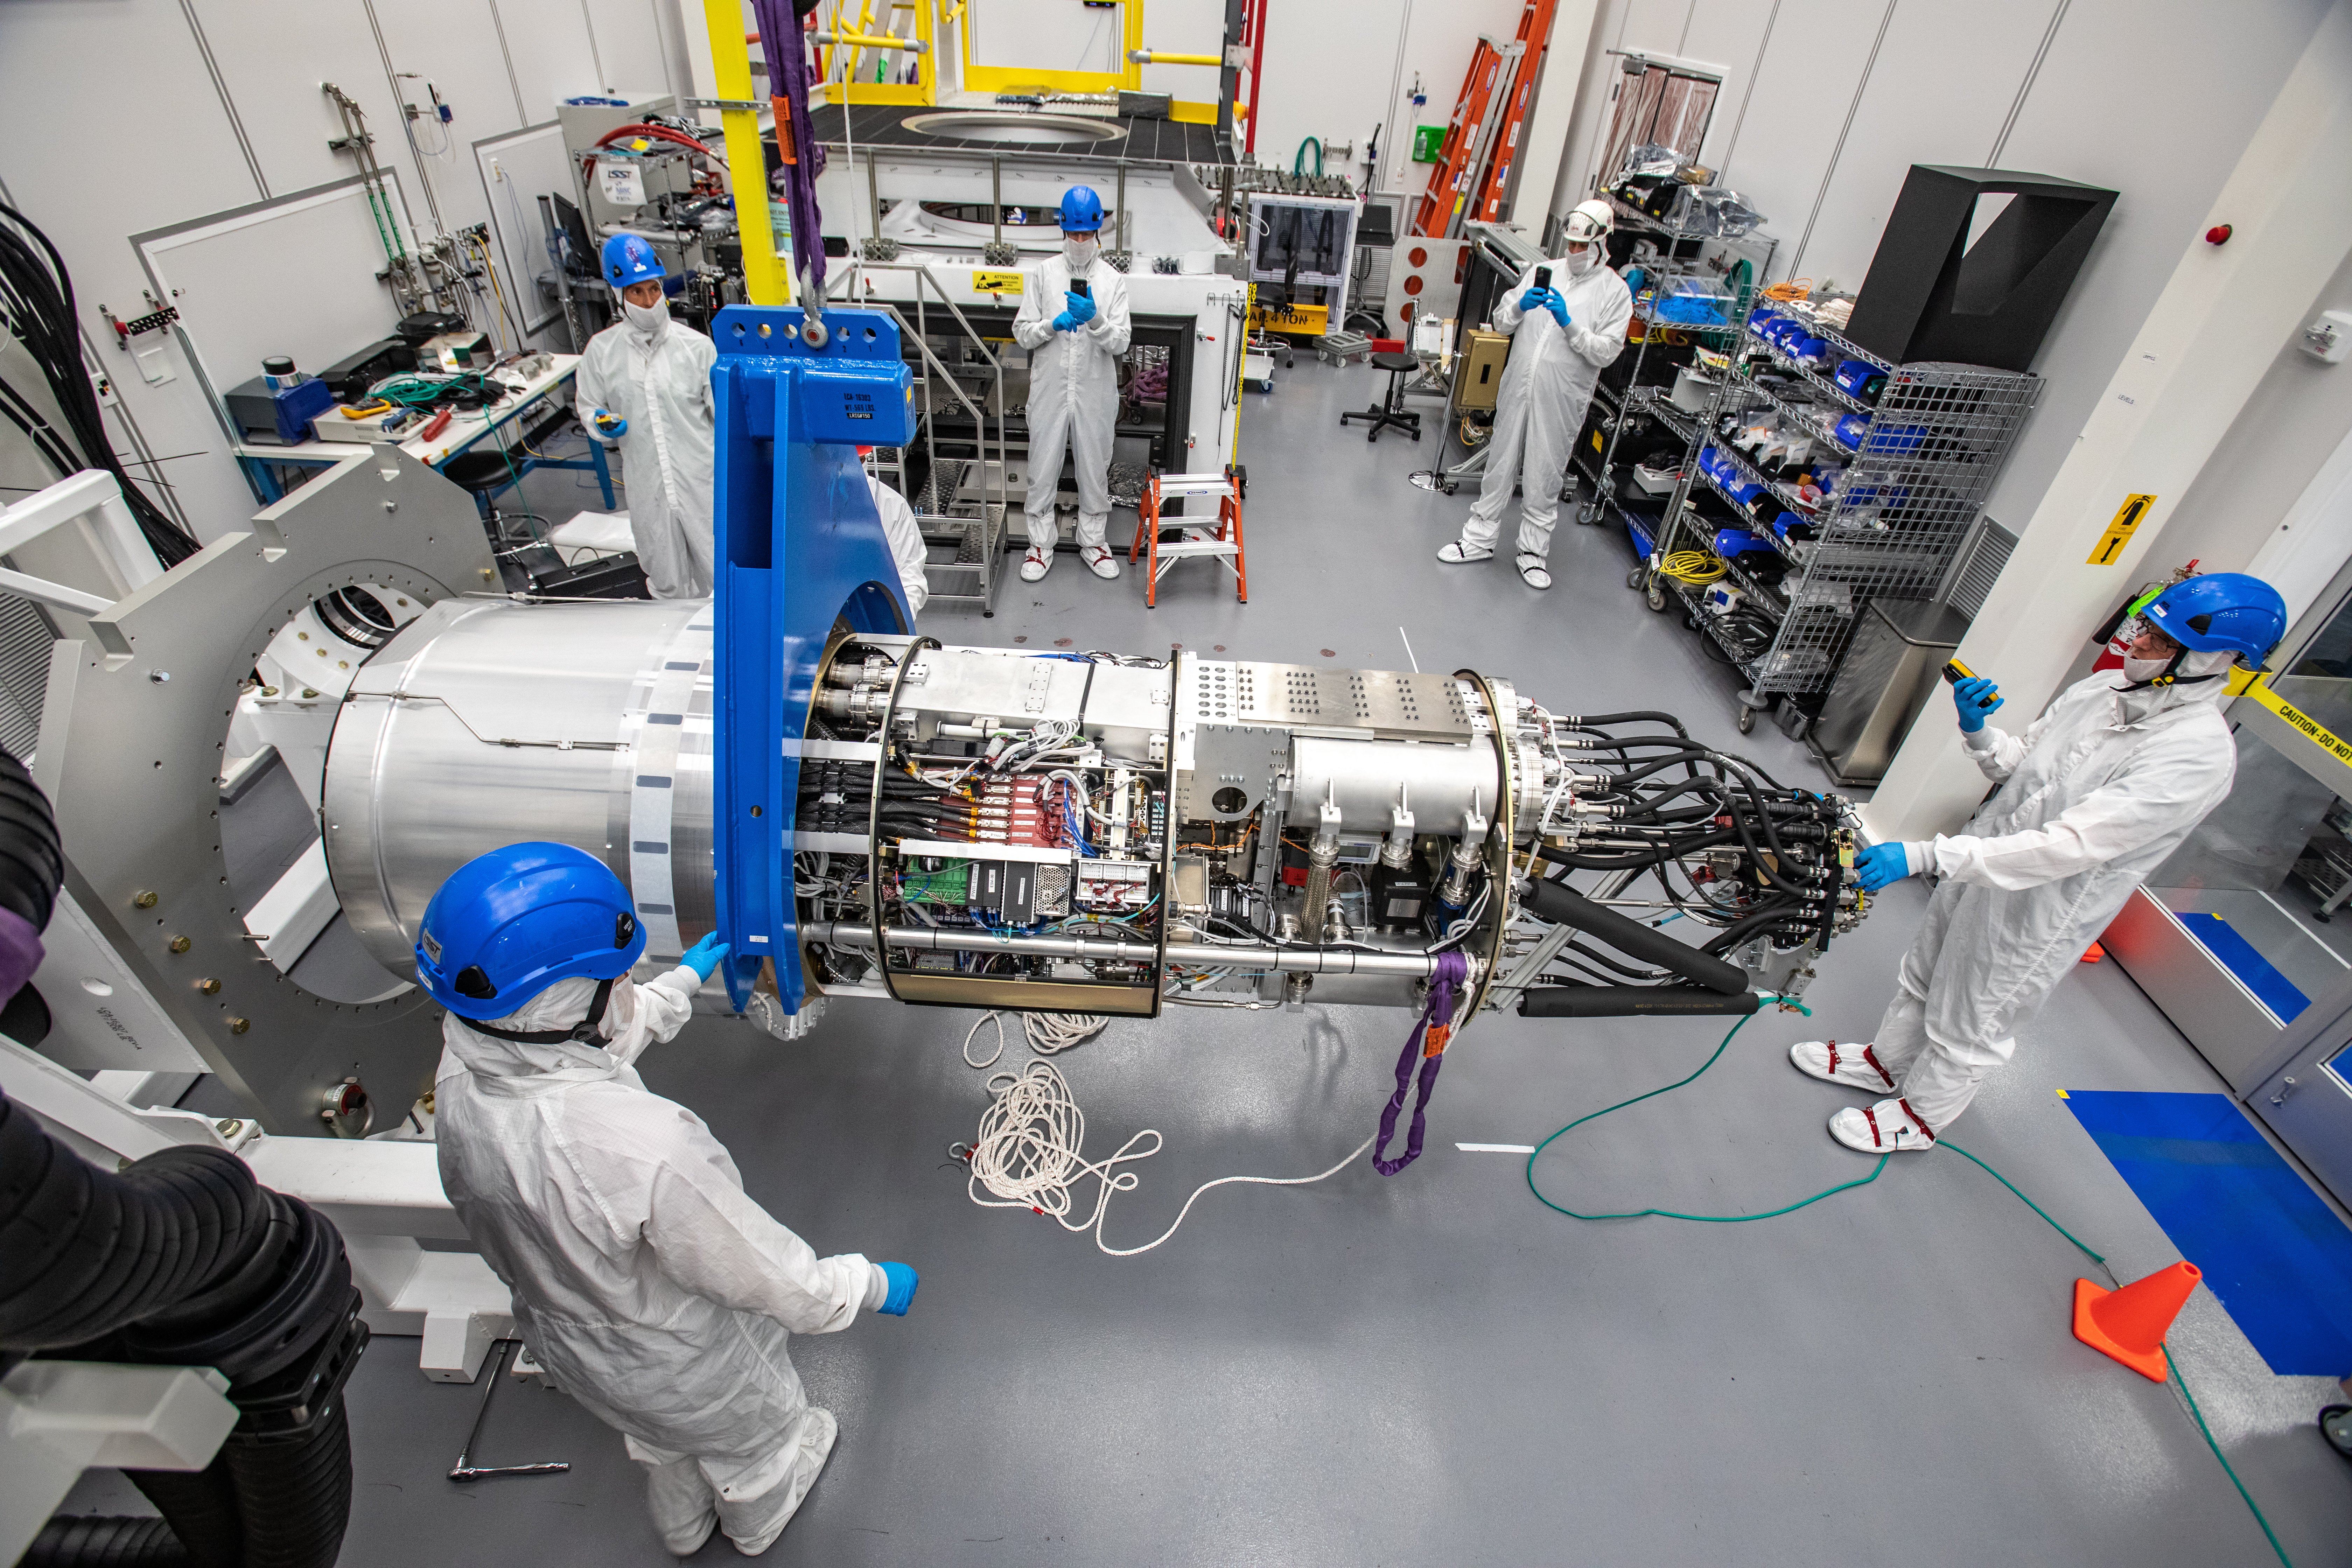

LSST Cryostat to Camera Body Lift

The LSST camera team successfully installed the cryostat to the camera body on April 8.

Credit: Jacqueline Ramseyer Orrell/SLAC National Accelerator Laboratory